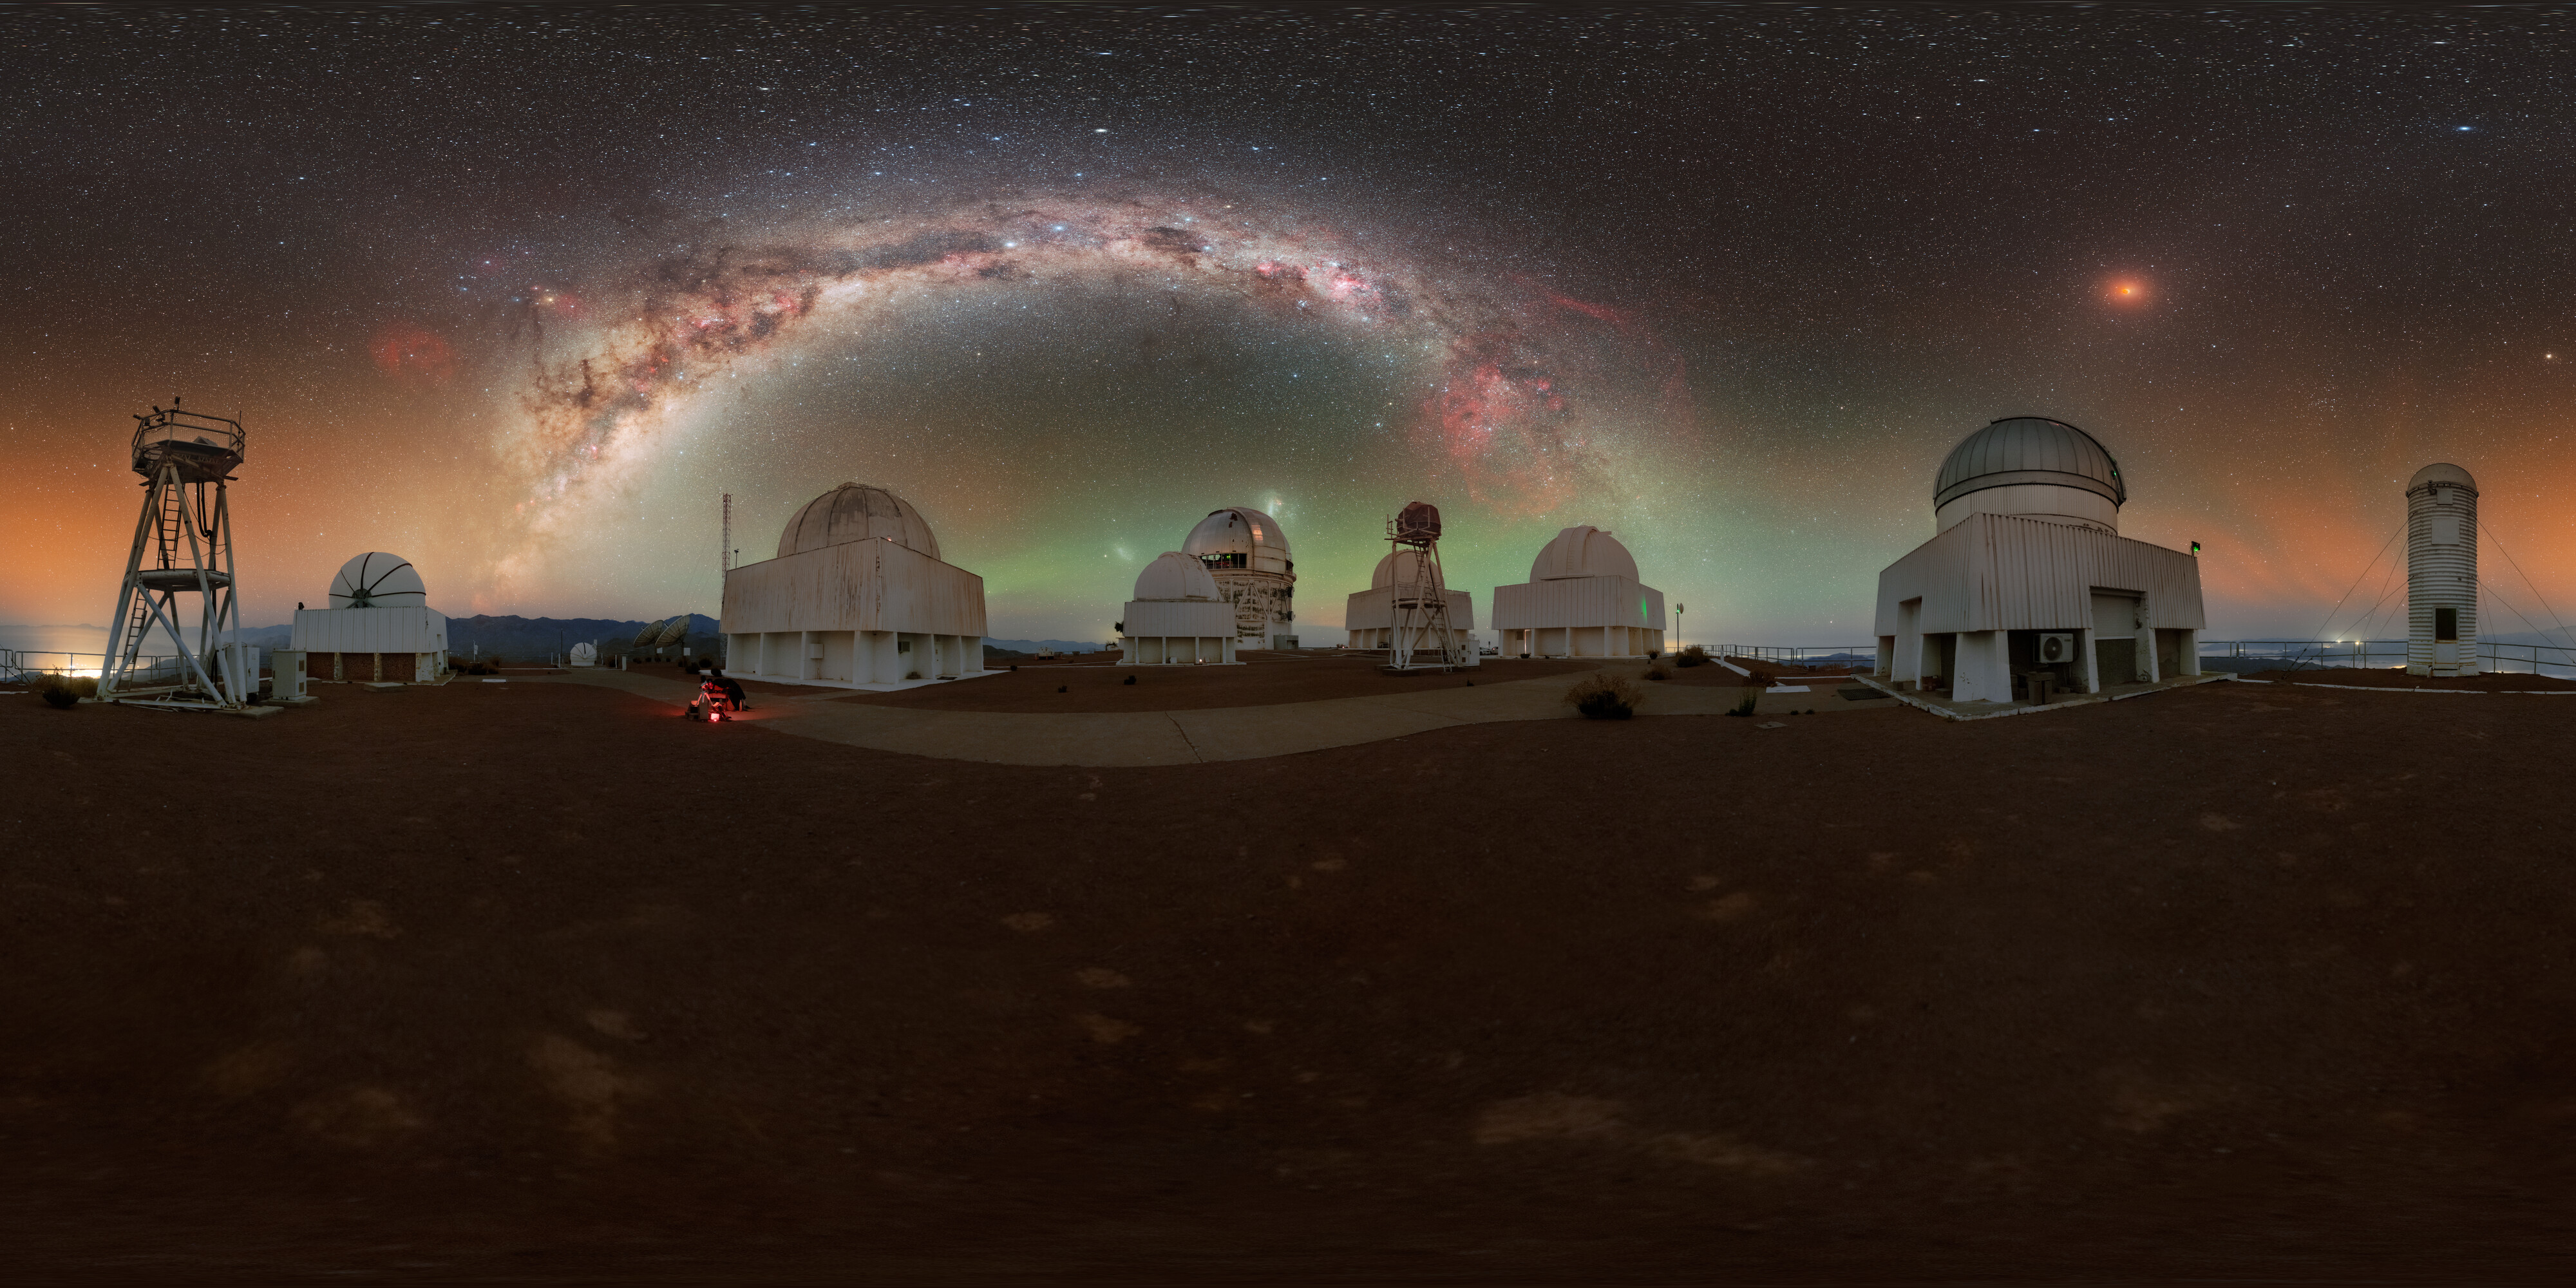

Total Lunar Eclipse Seen from Cerro Tololo (360-Degree View)

During the night of 13 to 14 March 2025, the sky was embellished by this total lunar eclipse.

NOIRLab's photo ambassador, Petr Horálek, captured the phenomenon at NSF Cerro Tololo Inter-American Observatory (CTIO) in Chile.

A composite image of this eclipse was featured as a NOIRLab Image of the Week. Also see the cropped view, the Mercator view, the fulldome view, the photosphere view, and the zoomed out view.

Credit: CTIO/NOIRLab/NSF/AURA/P. Horálek (Institute of Physics in Opava)